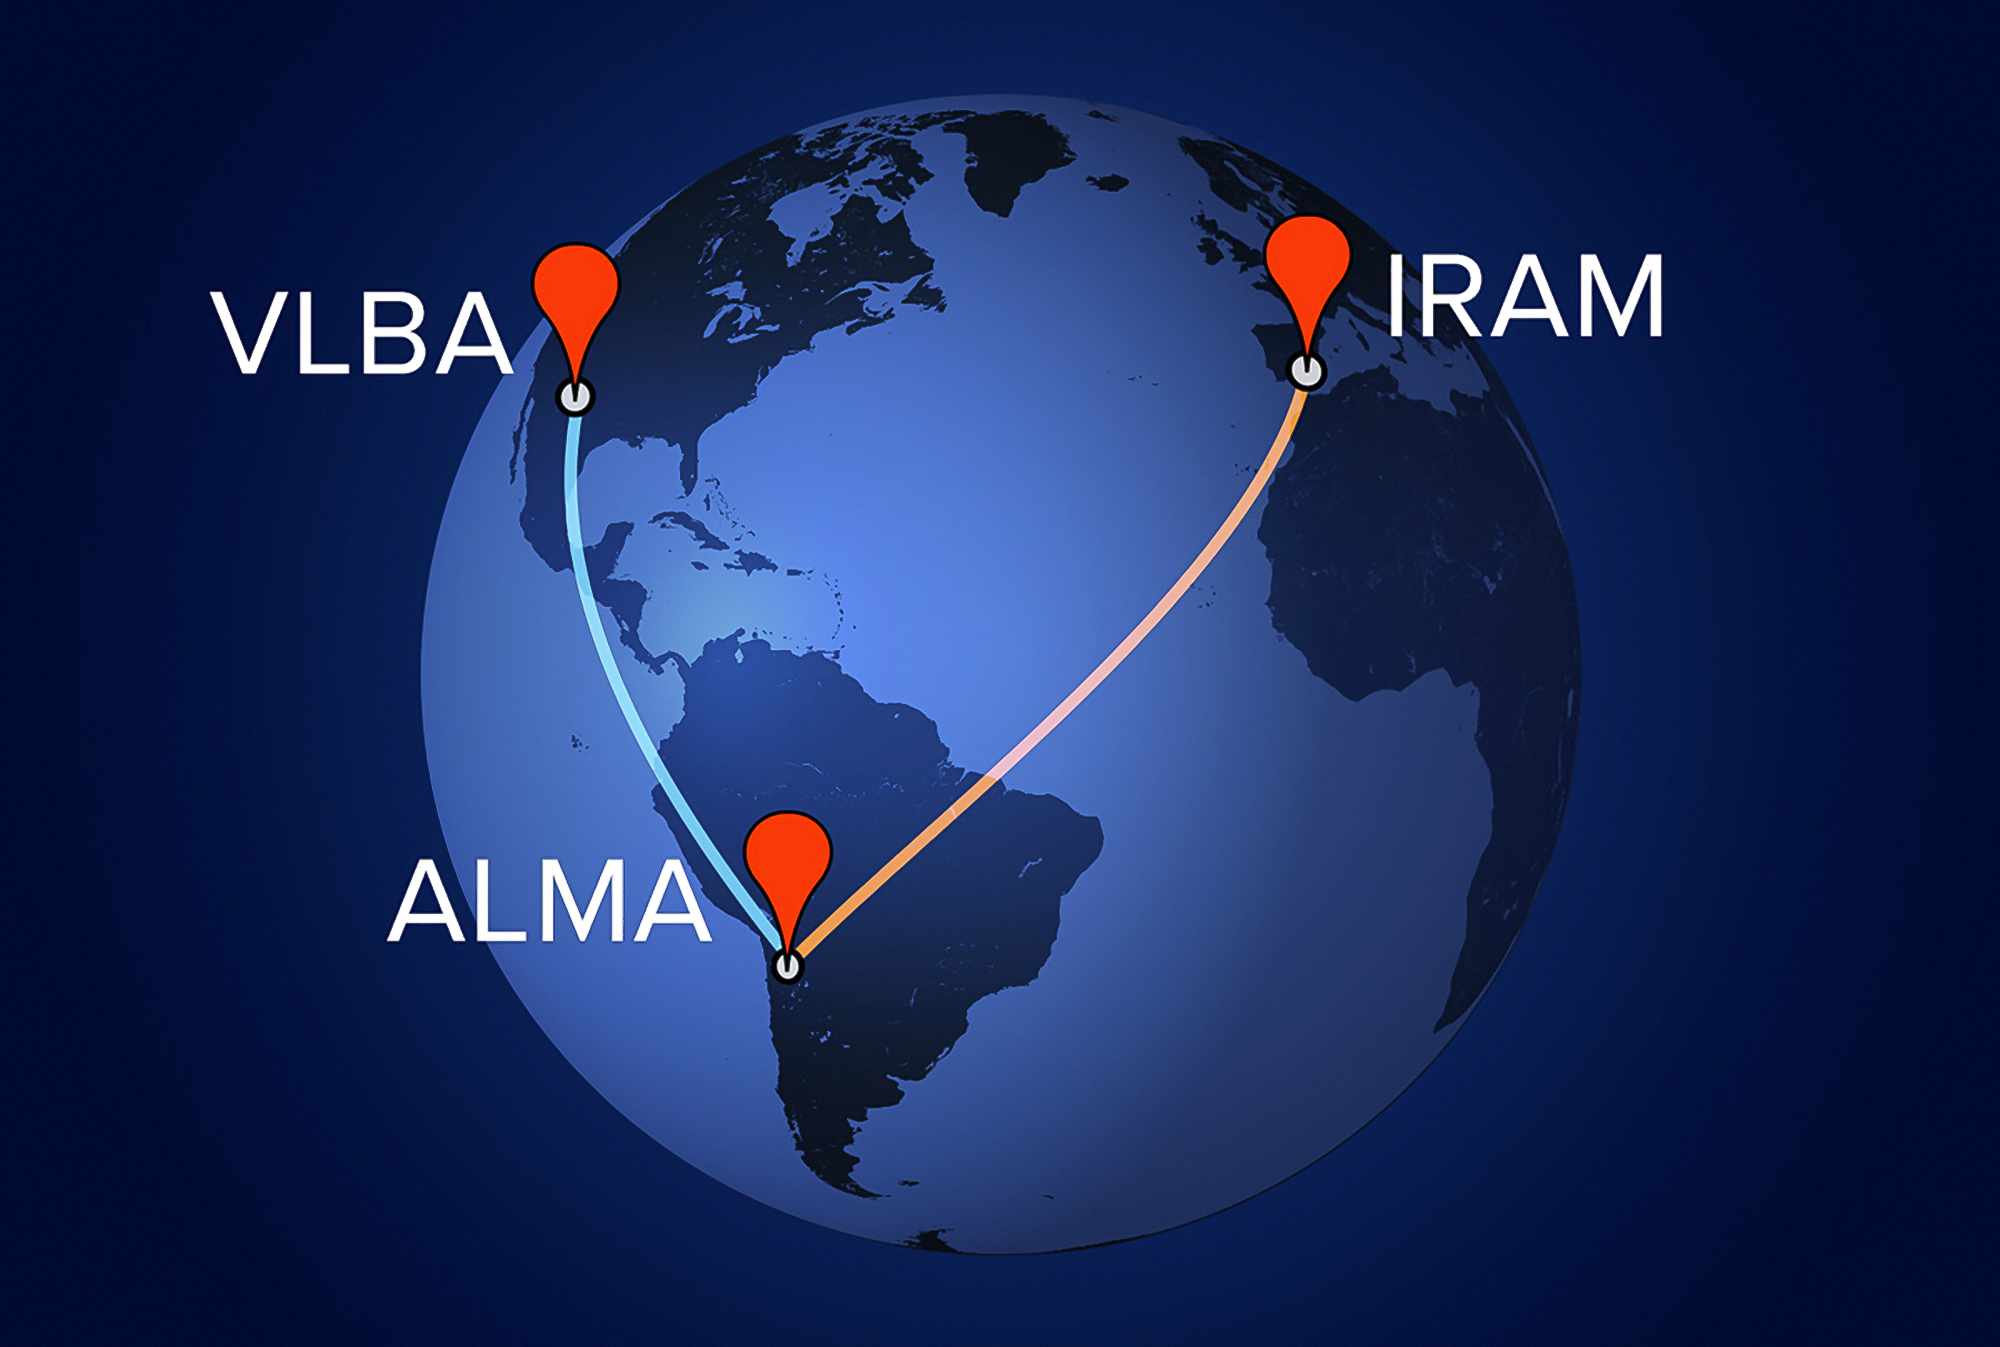

ALMA expands its power into global interferometry

During 2015 the Atacama Large Millimeter/submillimeter Array (ALMA) was linked with other millimetre-wavelength telescopes in Europe and North America in a series of very long baseline interferometry (VLBI) observations.

In VLBI, data from two or more telescopes are combined to form a single, virtual telescope that spans the geographic distance between them. The most recent of these experiments with ALMA and other telescopes formed an Earth-sized telescope with extraordinarily fine resolution.

This map shows some of the radio telescope facilities across the globe that were involved.

Credit: A. Angelich (NRAO/AUI/NSF)